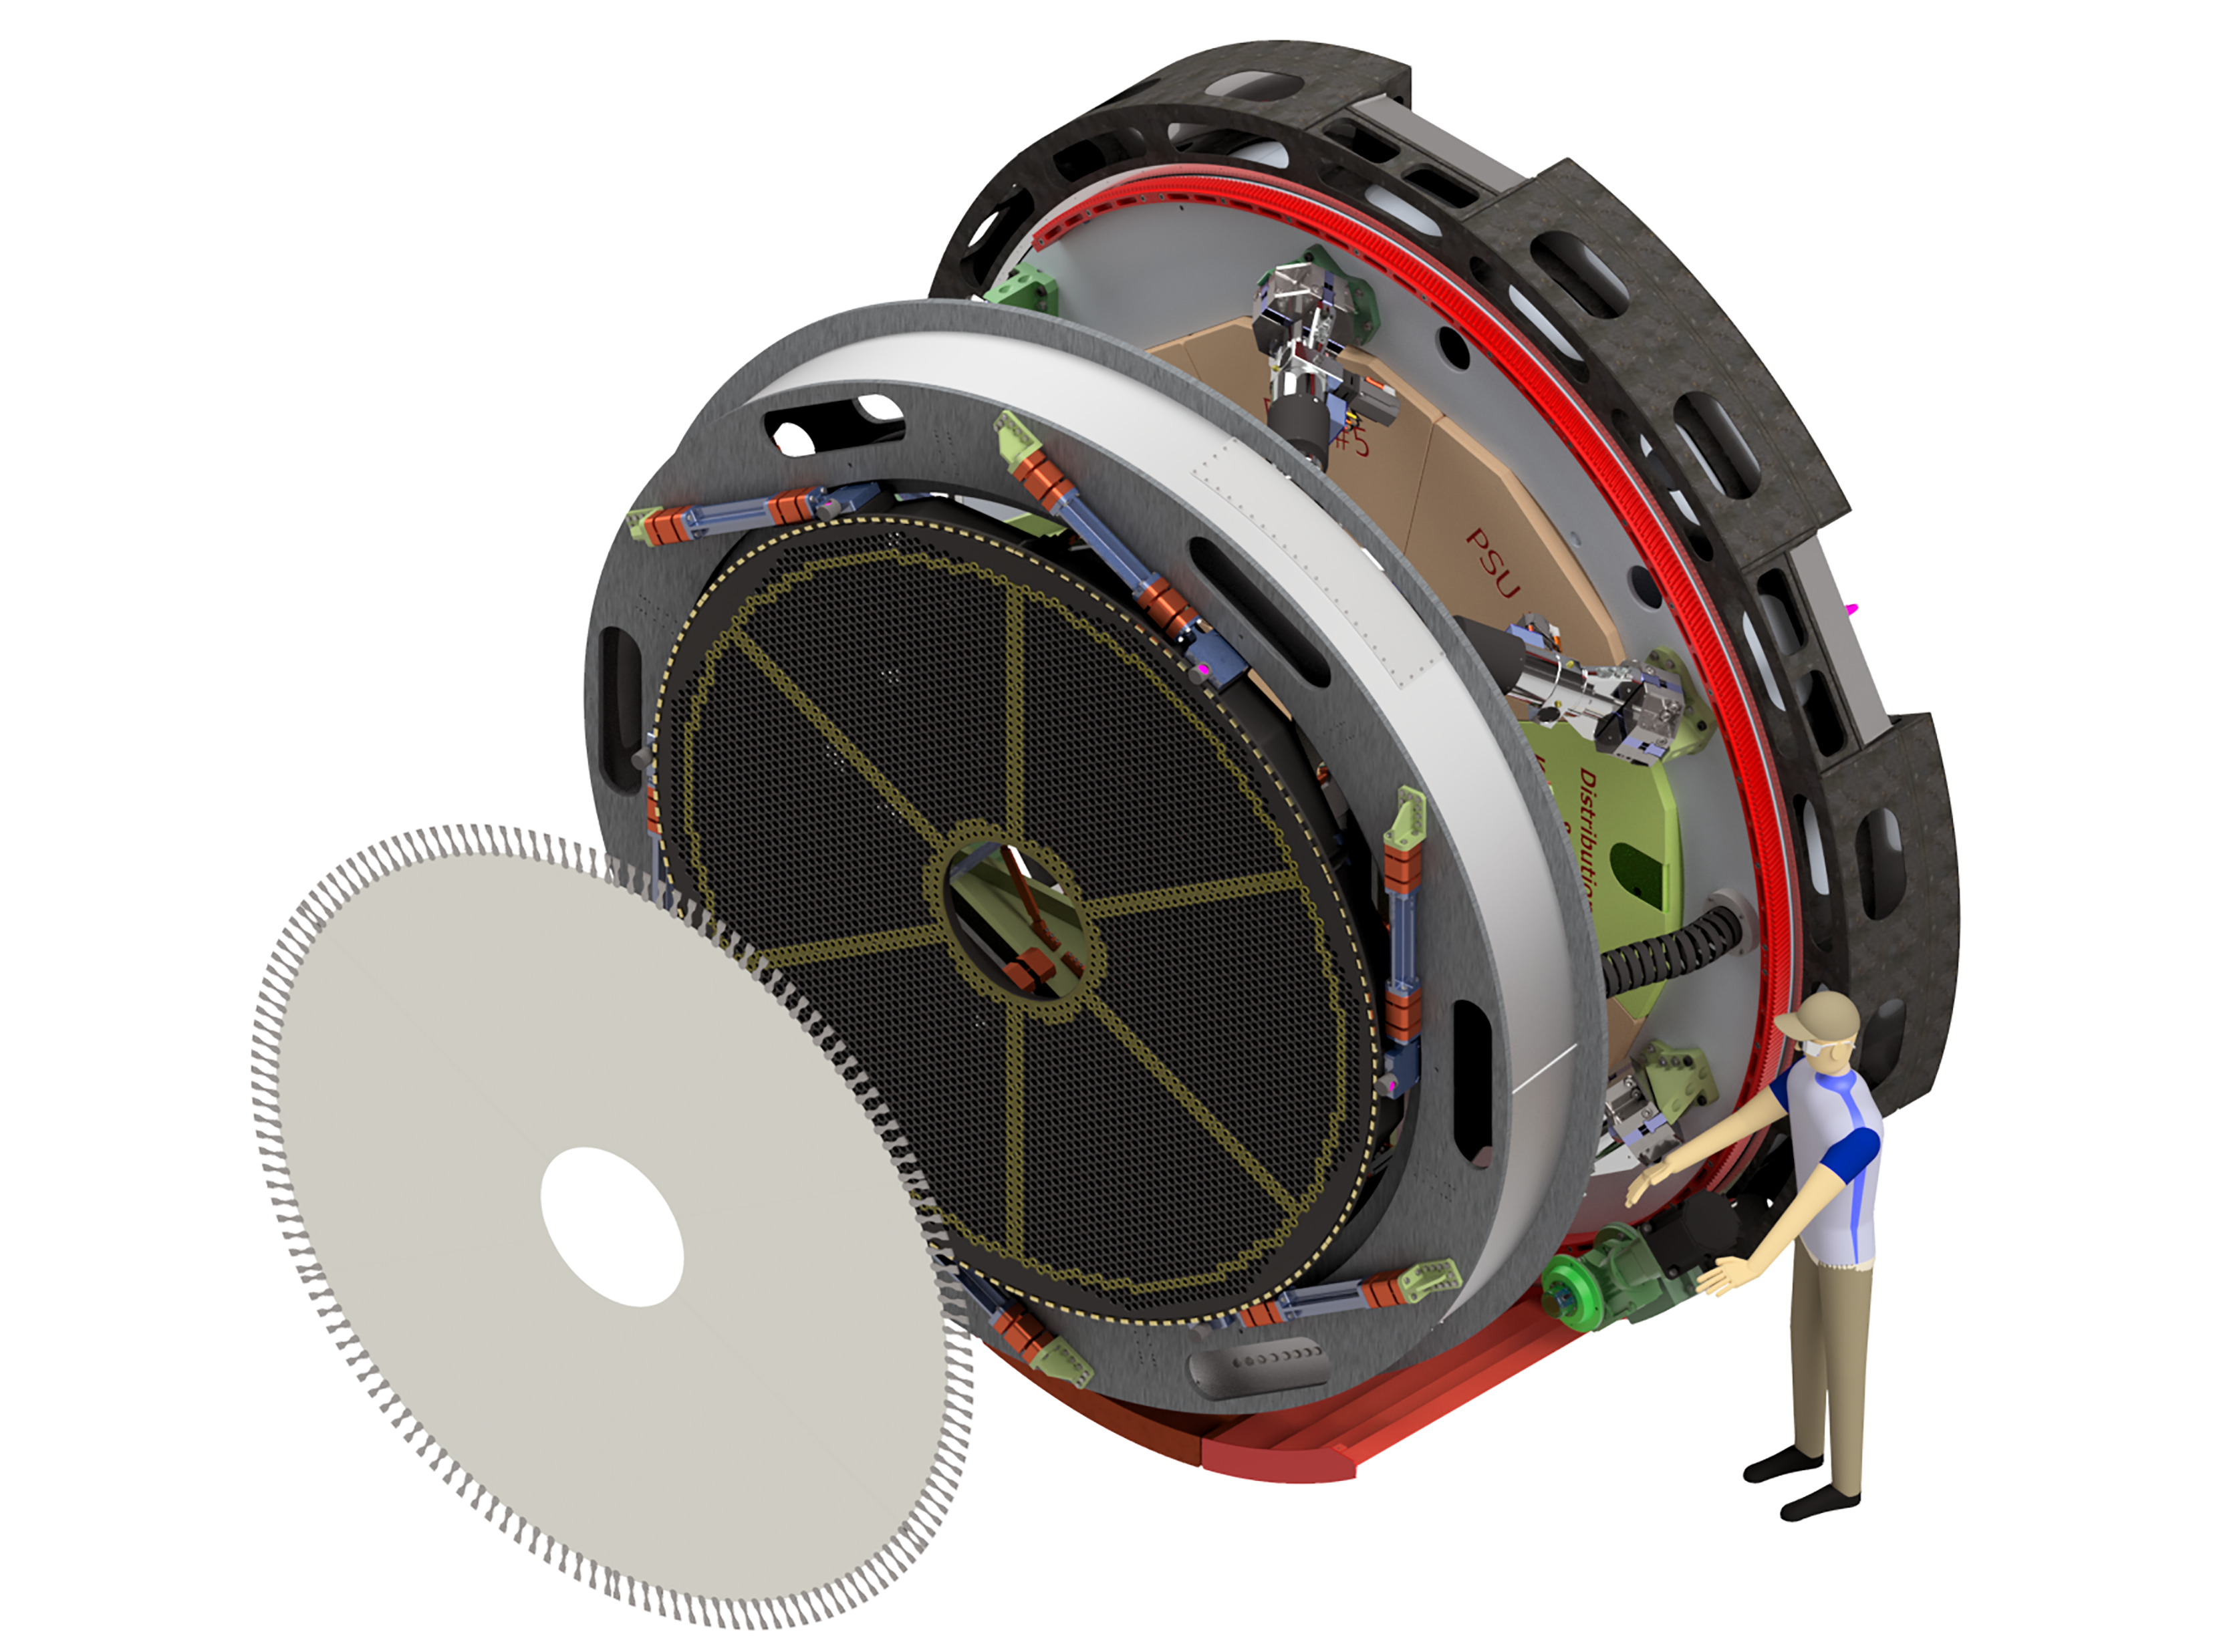

The ELT M4 adaptive unit

Rendering for the M4 adaptive mirror unit for the ELT.

Credit: Adoptica/ESO